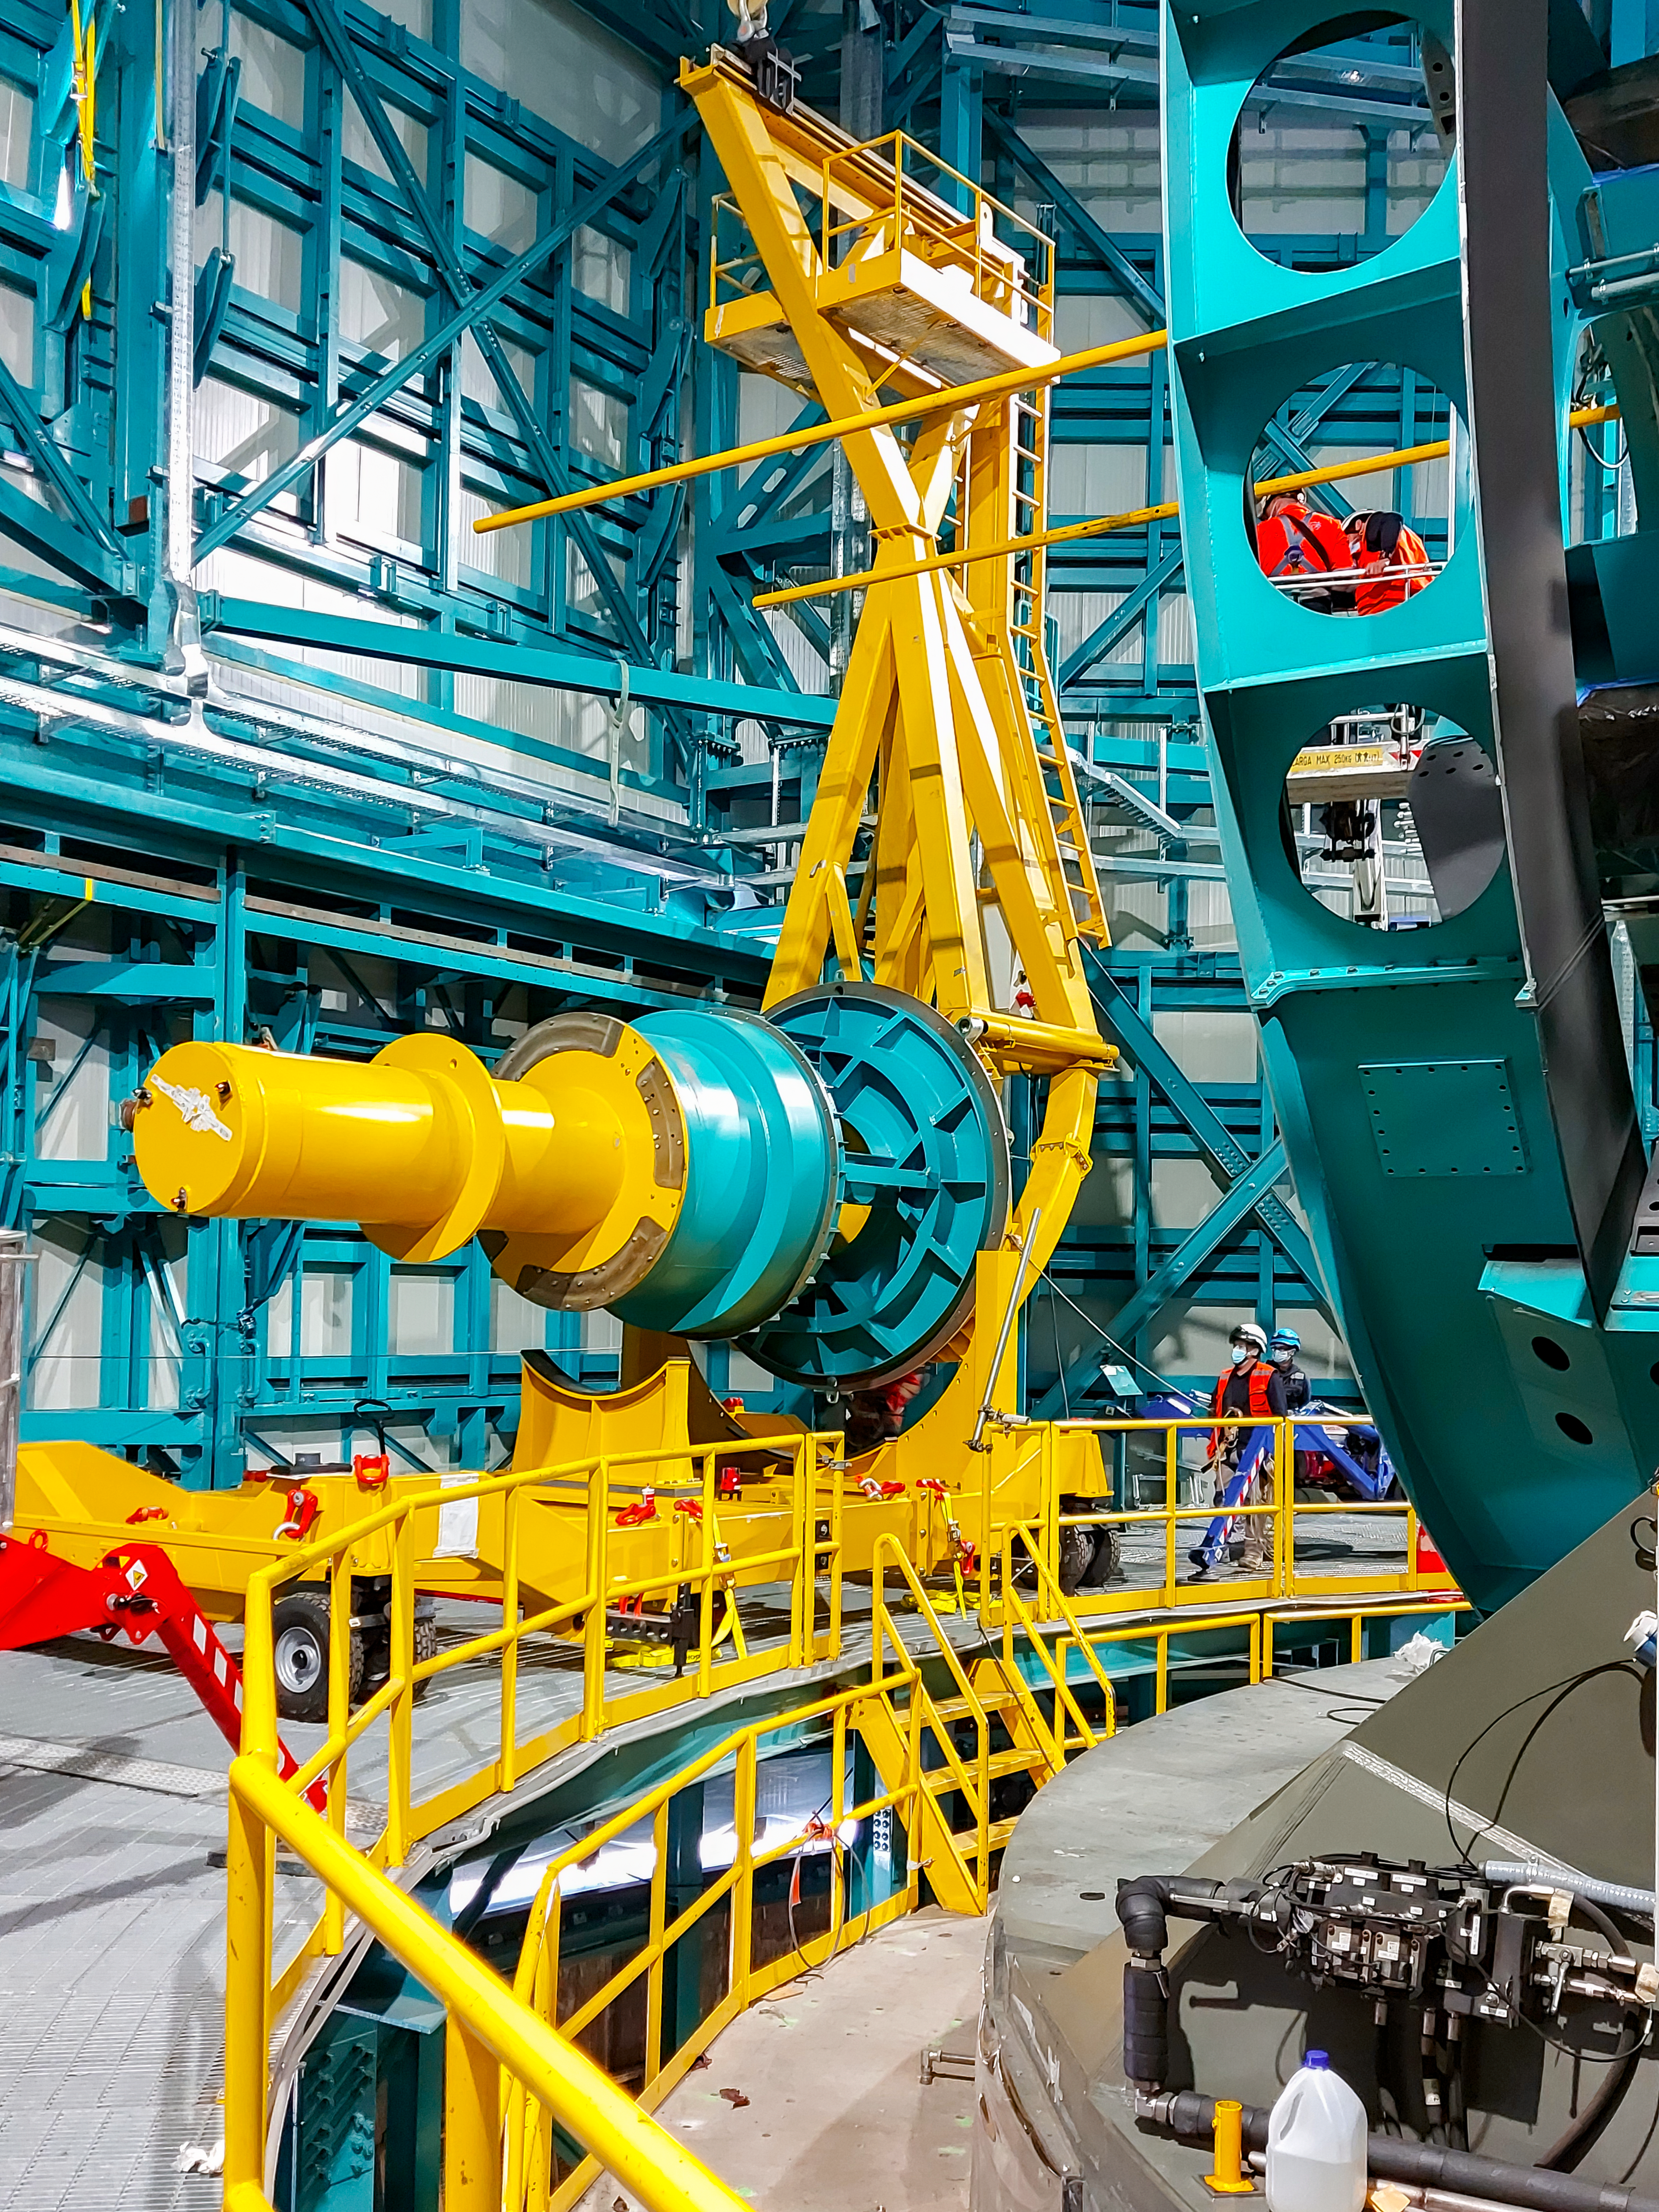

Practicing removing Rubin's camera

On November 23rd, 2021, the team on Cerro Pachón used the dome bridge crane and the camera lifting fixture to remove the camera surrogate mass from the Telescope Mount Assembly (TMA) and place it on the camera cart. The next day, they reversed the operation and inserted the camera surrogate mass back into the TMA. Although this procedure had been performed in the Asturfeito factory in 2018, this was the first time the exercise was done inside the observatory dome.

Credit: Vera C. Rubin Observatory/NOIRLAB/AURA/NSF/O. Nunez